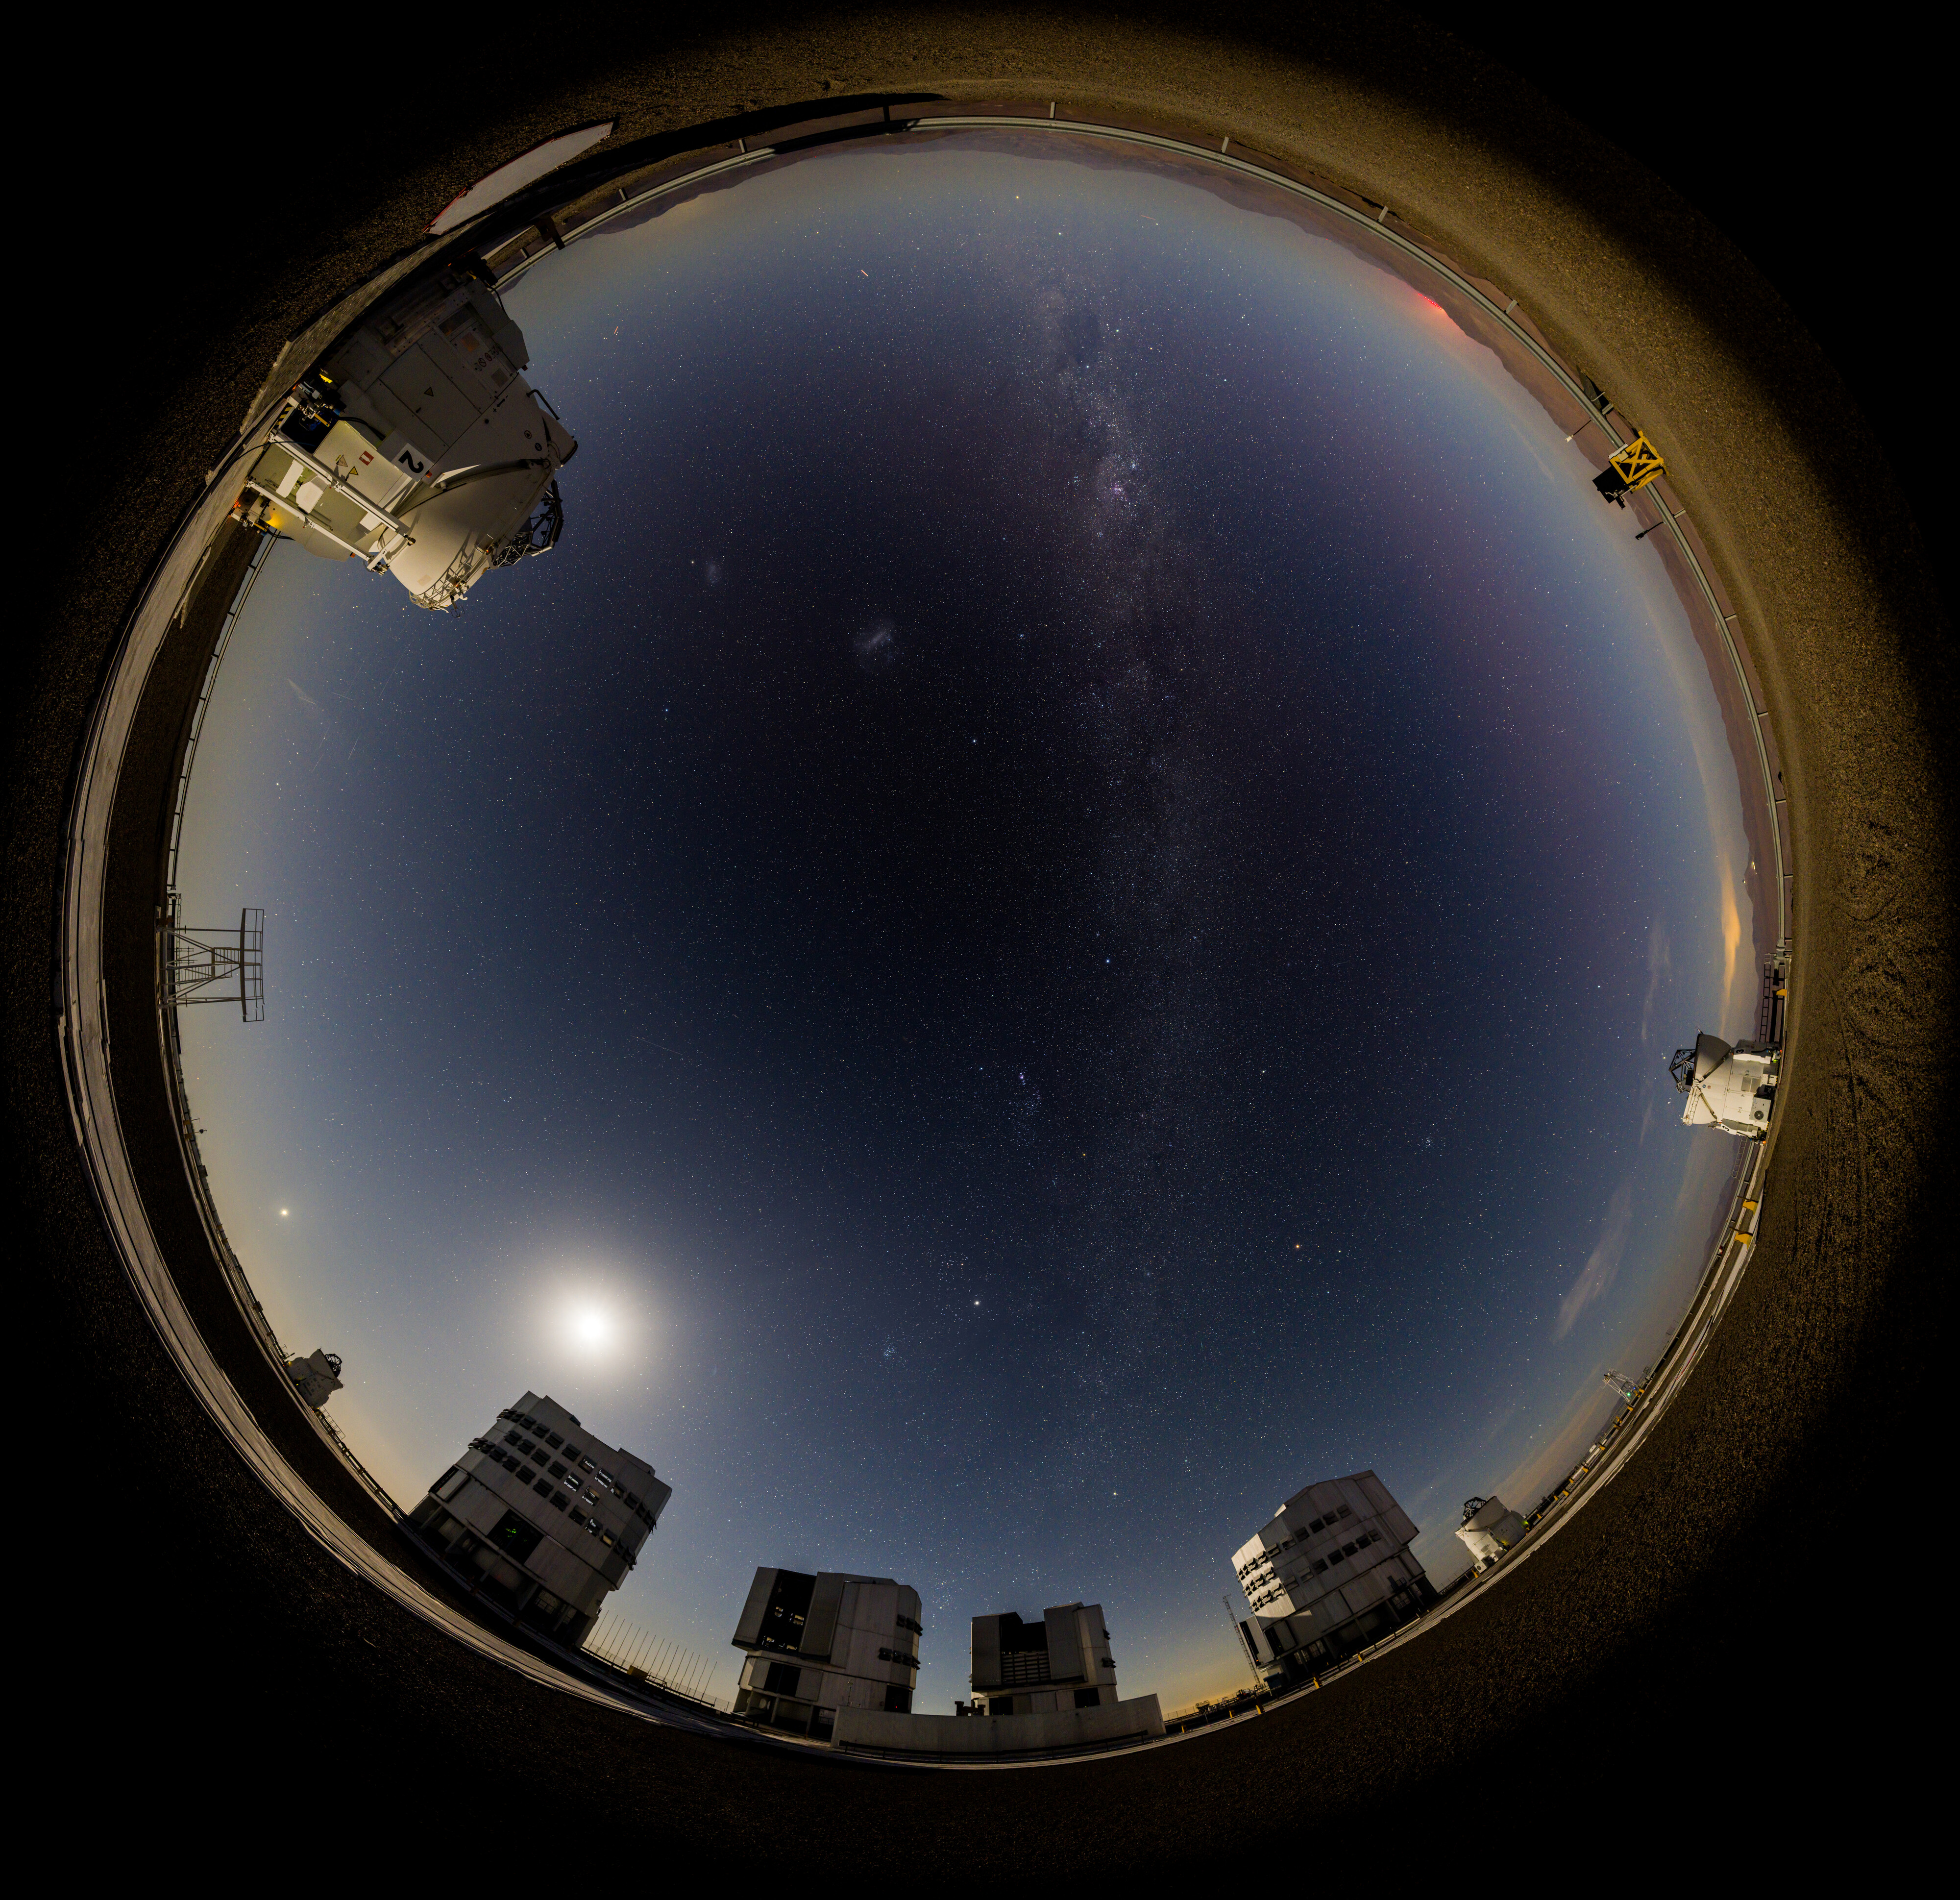

A planetary party portrait above Paranal

In this portrait of ESO’s Paranal Observatory, taken in early February, our planets appear to parade one after the other across the night sky. In addition to the Moon, our own Milky Way, and the comet C/2024 G3, we can see Saturn, Venus, Jupiter and Mars — even Neptune and Uranus are hiding here too!

Often on nights with a few planets in view, you can draw an imaginary straight line in the night sky through them. This is due to their orbital paths being relatively aligned along a single, flat plane called the ecliptic. (In reality, the planets aren’t aligned one after the other in a straight line in the Solar System, they are fanned out; but we can still see them simultaneously in the sky, which only happens every few years.)

You may notice that in this image the planets are not contained within the band of the Milky Way, and that the line that connects them crosses the Milky Way at an angle. This is due to the ecliptic being tilted at about 60 degrees to the galactic plane on which our entire Milky Way lies. If the Milky Way could somehow be shrunk down to lie flat on a table, our Solar System would be jutting out like a pin stuck in it at an odd angle.

Credit: B.Haeussler/ESO